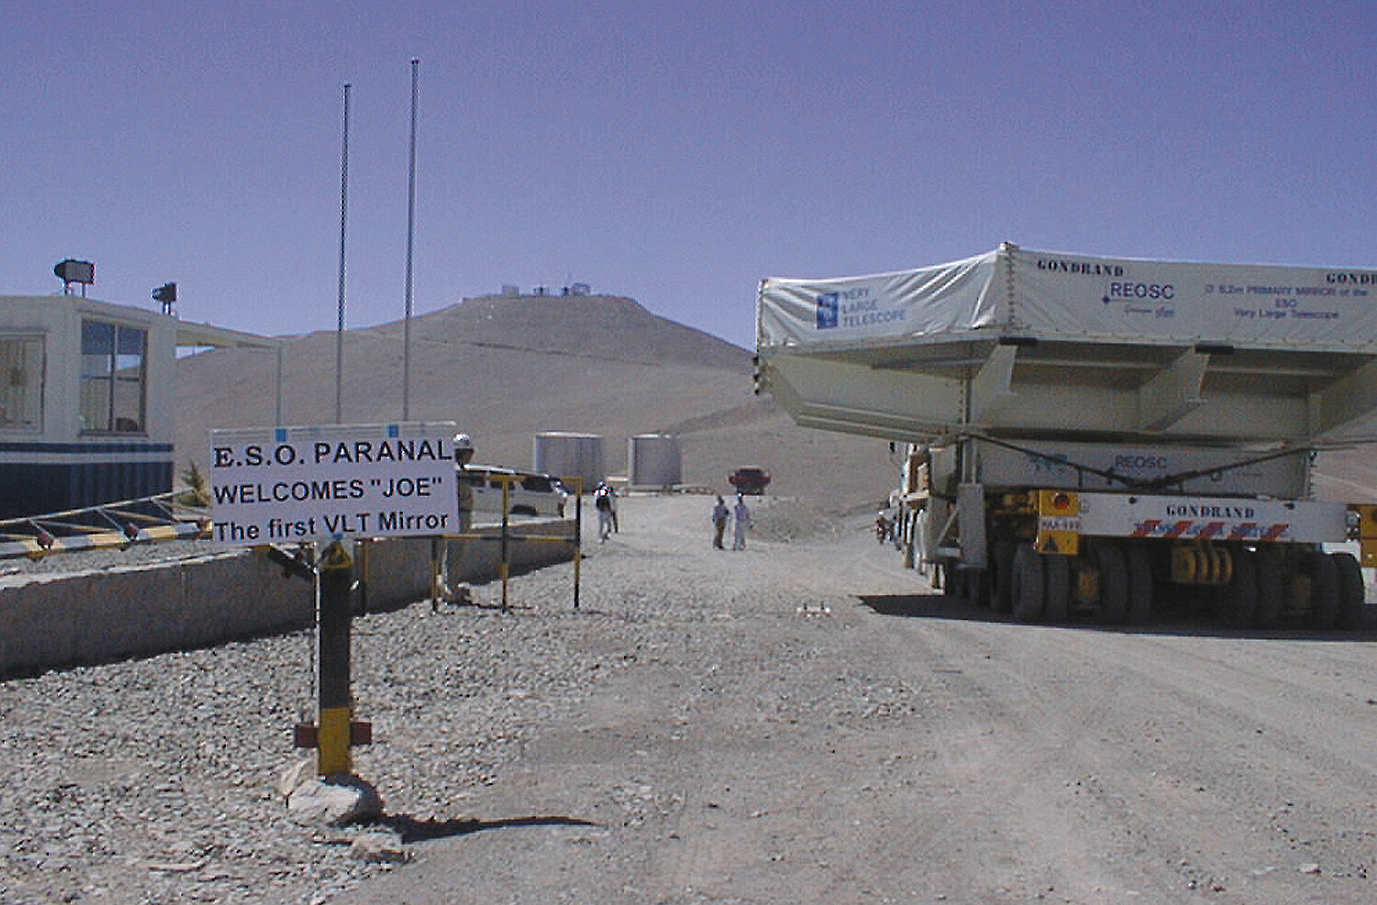

The 8.2-m VLT mirror: finally in Paranal

A historic moment! The first 8.2-m VLT mirror, refered to as Joe by the staff (after one of the Dalton brothers) enters the gate at the Paranal Observatory.

Credit: ESO